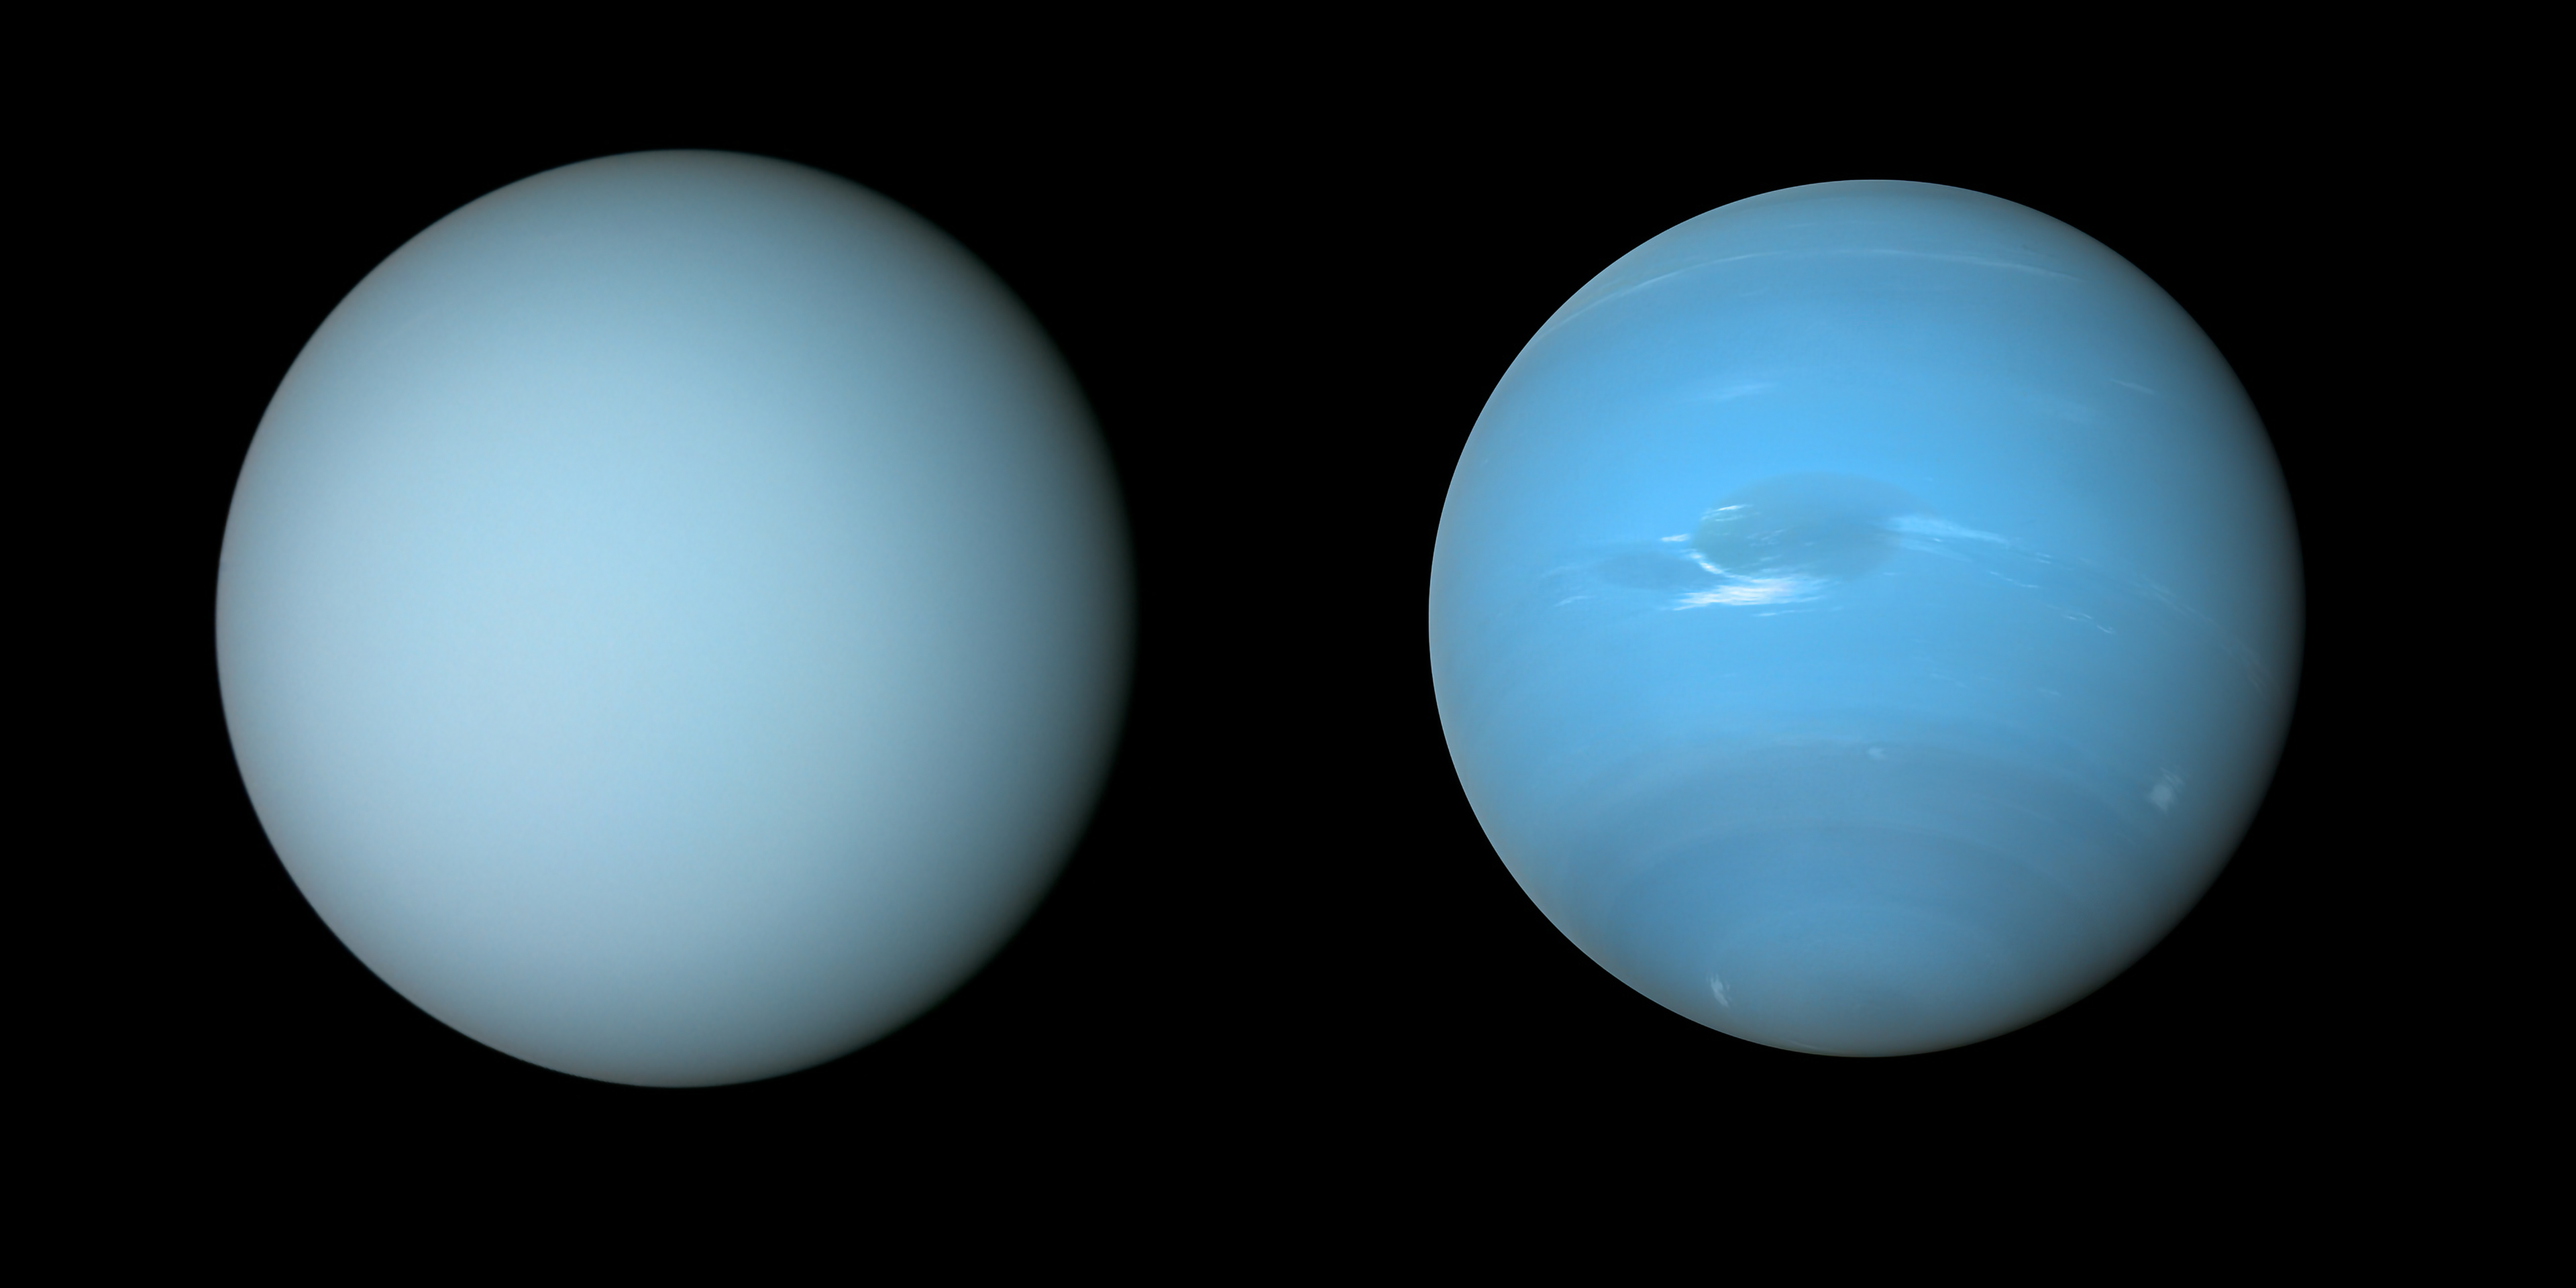

Uranus and Neptune

NASA’s Voyager 2 spacecraft captured these views of Uranus (on the left) and Neptune (on the right) during its flybys of the planets in the 1980s.

Credit: NASA/JPL-Caltech/B. Jónsson